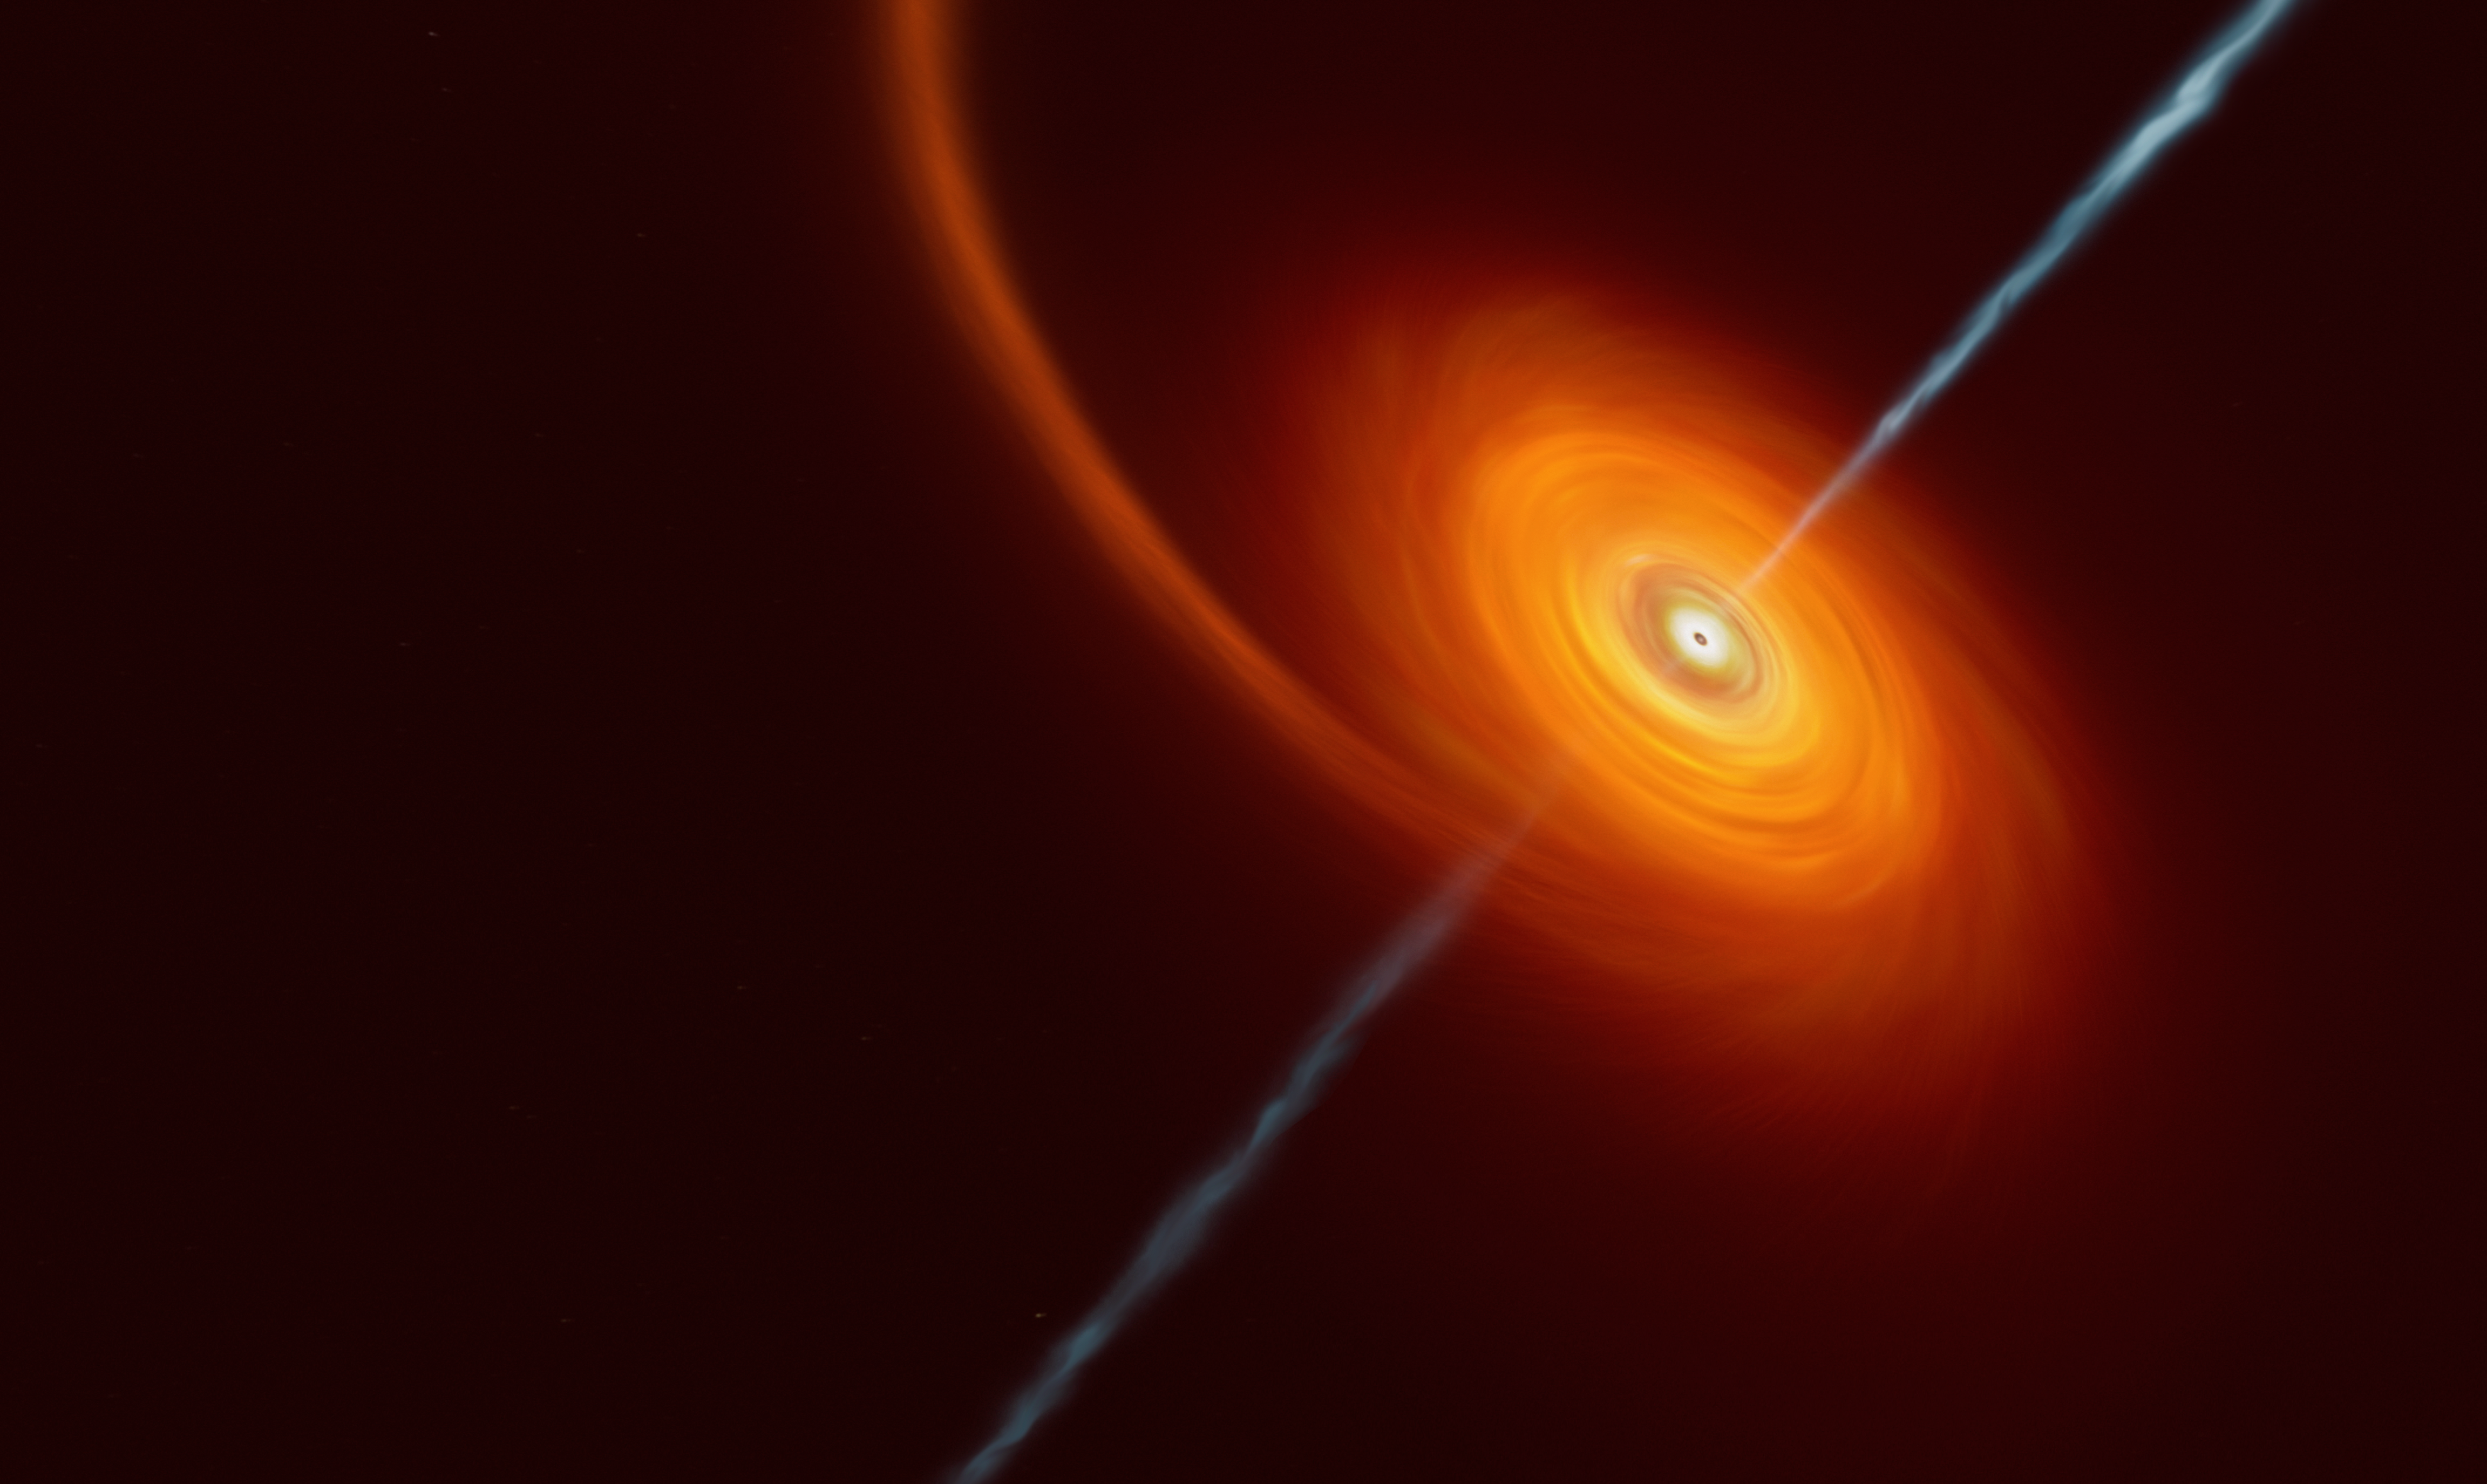

Artist’s impression of a black hole swallowing a star

This artist’s impression illustrates how it might look when a star approaches too close to a black hole, where the star is squeezed by the intense gravitational pull of the black hole. Some of the star’s material gets pulled in and swirls around the black hole forming the disc that can be seen in this image. In rare cases, such as this one, jets of matter and radiation are shot out from the poles of the black hole. In the case of the AT2022cmc event, evidence of the jets was detected by various telescopes including the VLT, which determined this was the most distant example of such an event.

Credit: ESO/M.Kornmesser